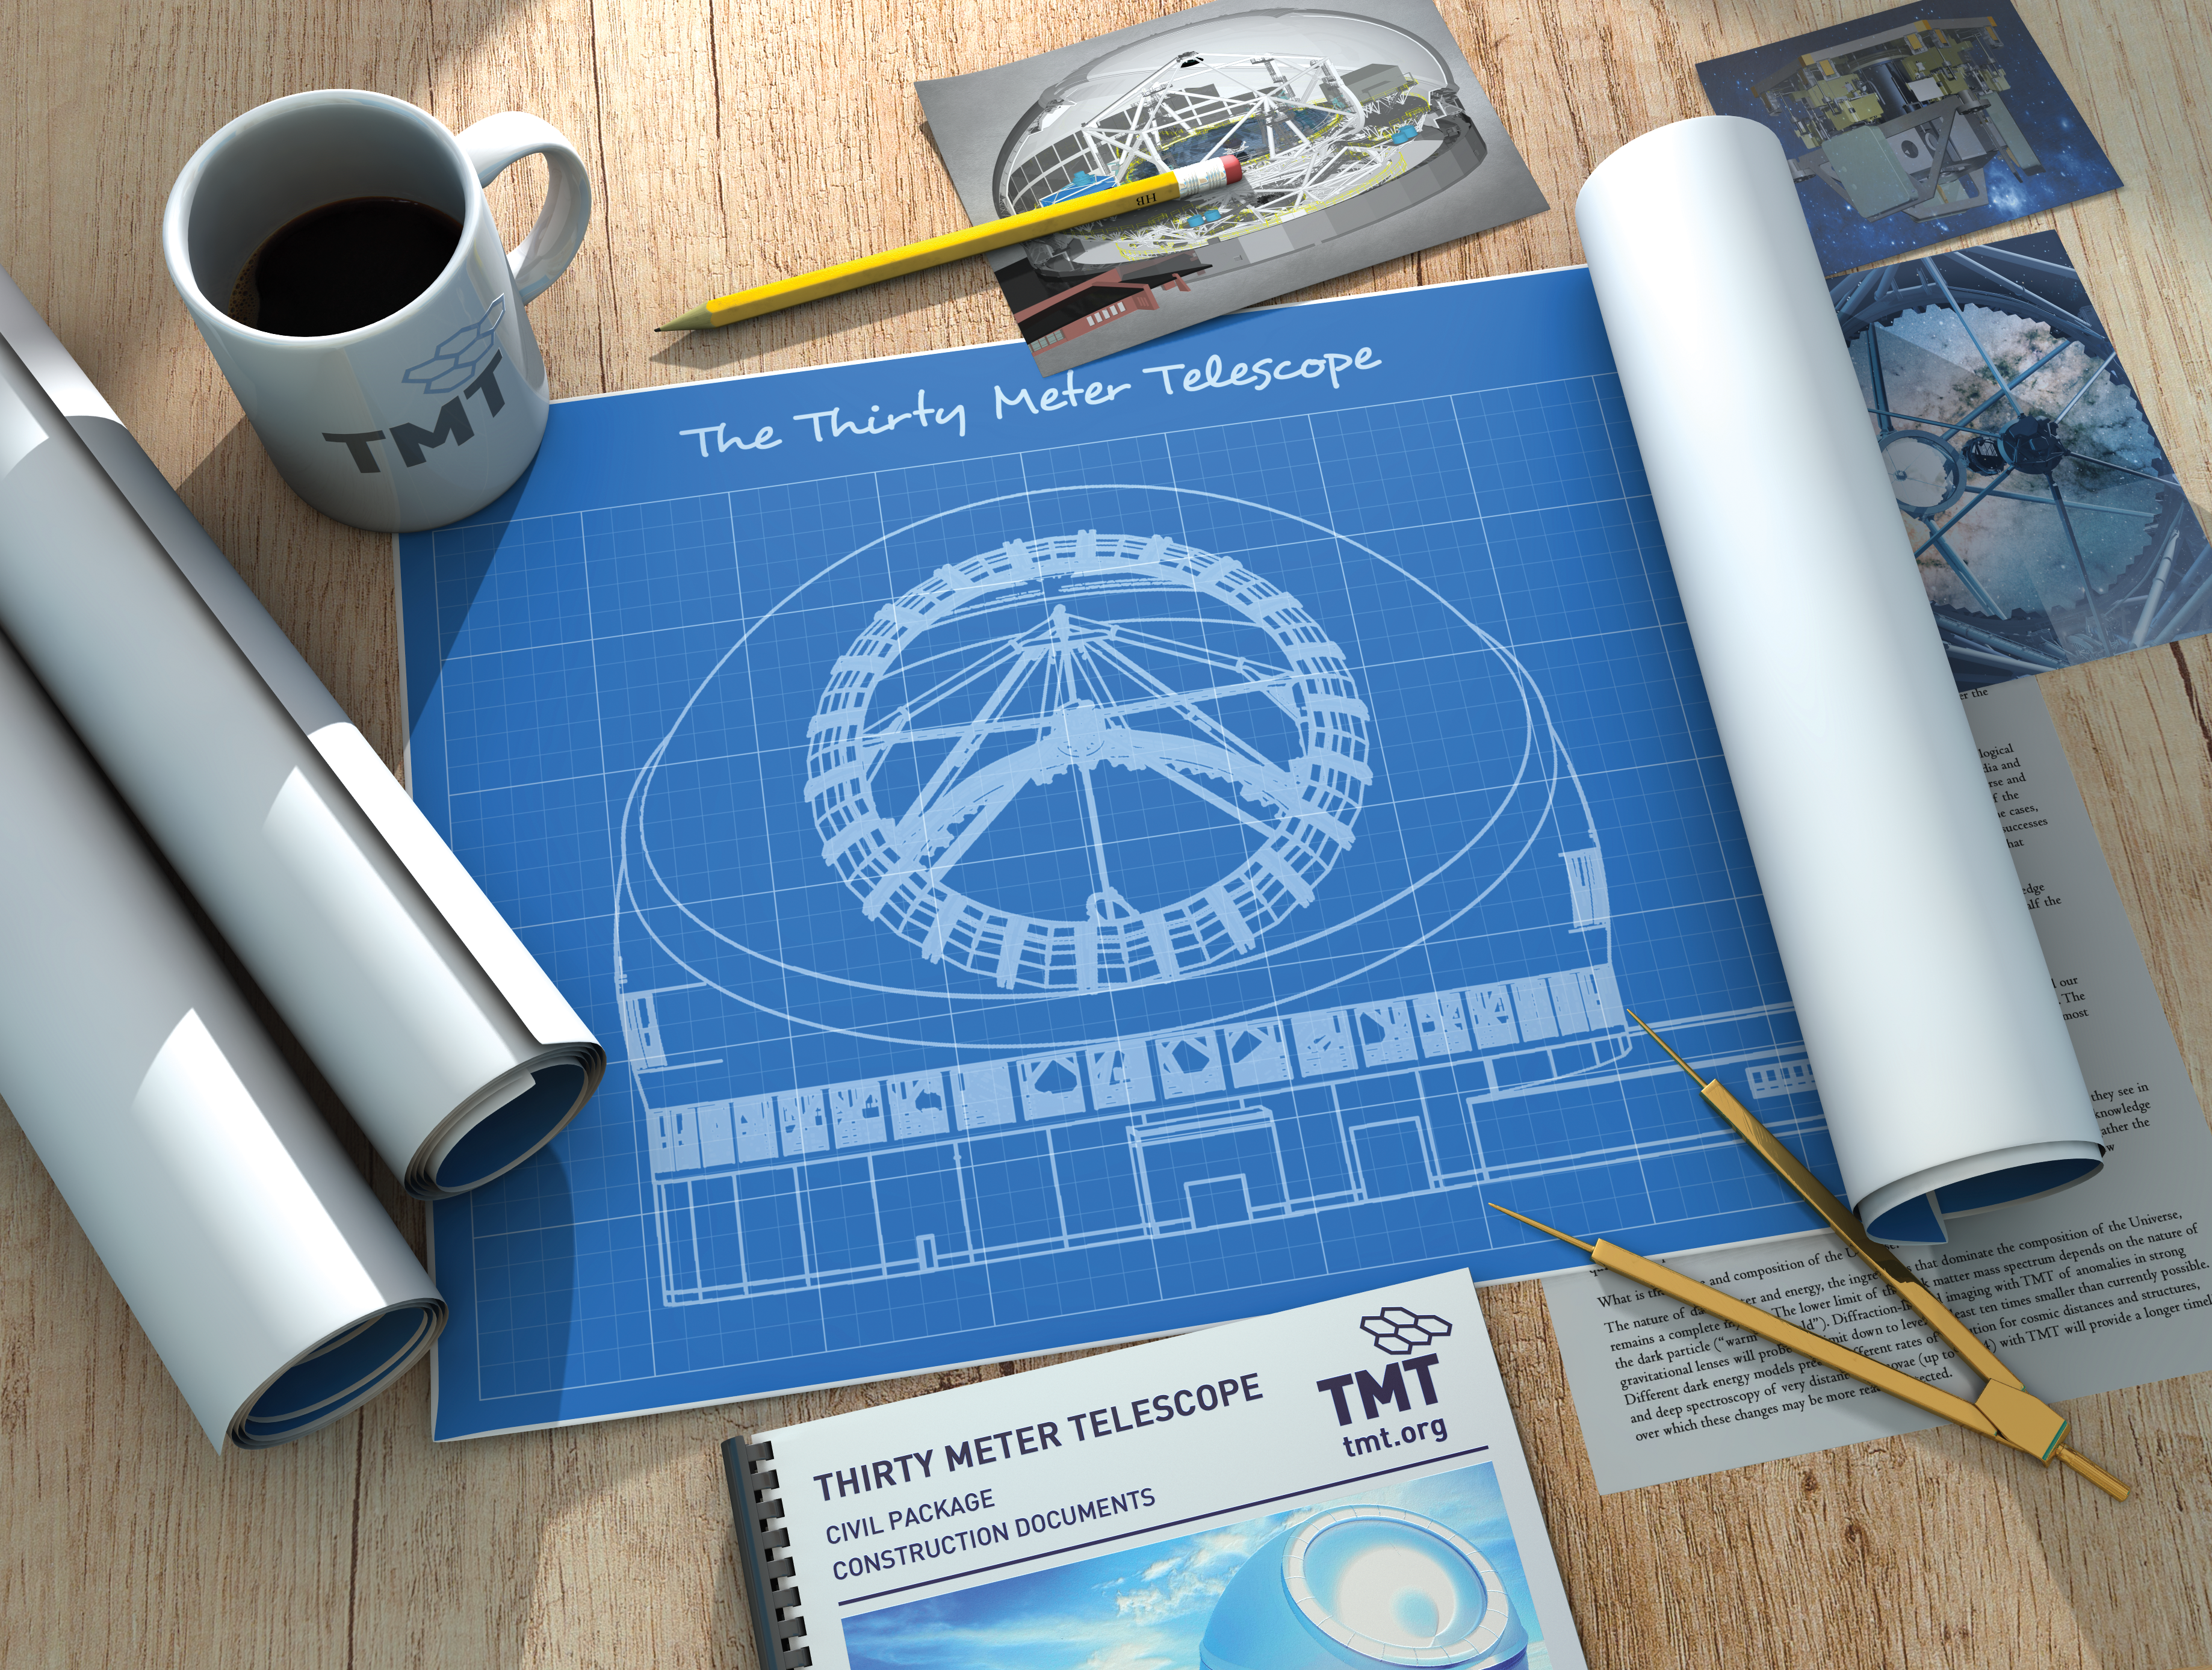

Thirty Meter Telescope AAS 2020 Graphic

The Thirty Meter Telescope graphic for the American Astronomical Society's 235th meeting on January 2020.

Credit: TMT International Observatory